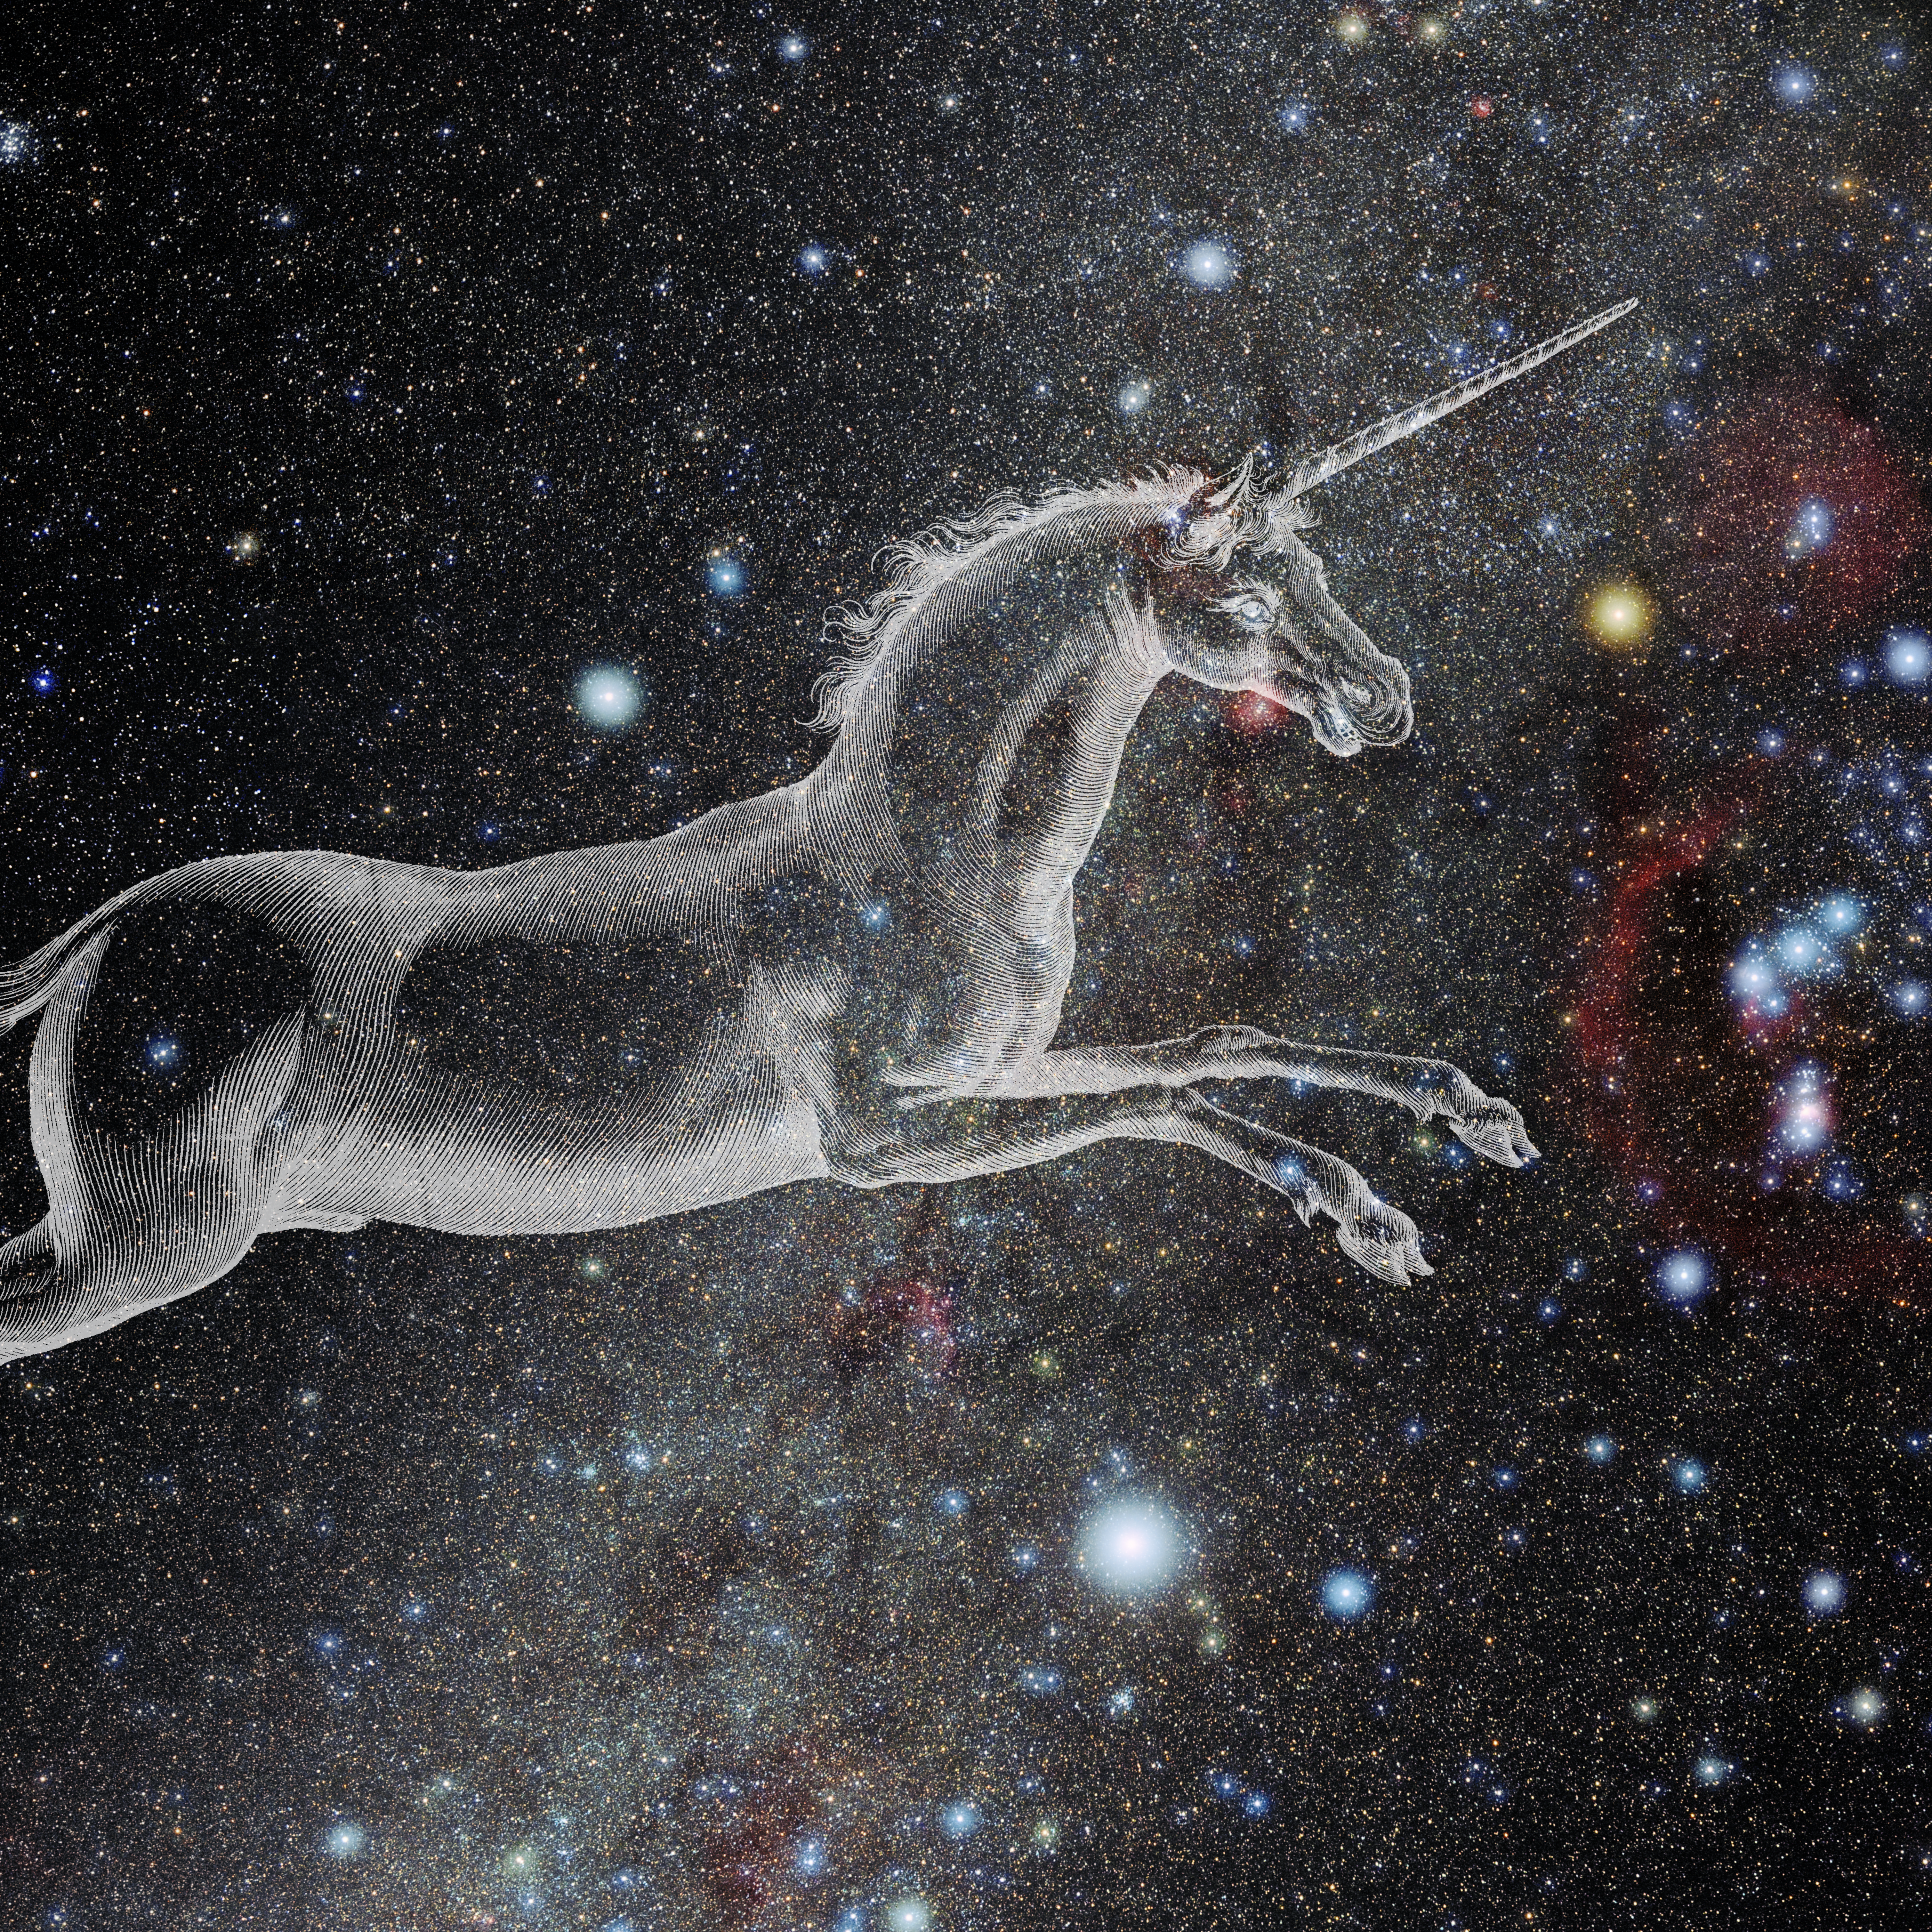

Monoceros with Hevelius Drawing

Photo of the constellation Monoceros from NOIRLab's 88 Constellations project showing Johannes Hevelius drawing of the constellation in Uranographia, his celestial catalogue in 1690.
Here is the version with the constellation 'stick figure' and here the unannotated version.

Credit: E. Slawik/NOIRLab/NSF/AURA/M. Zamani/J. Hevelius/NASA Universe of Learning/USNO/STScI